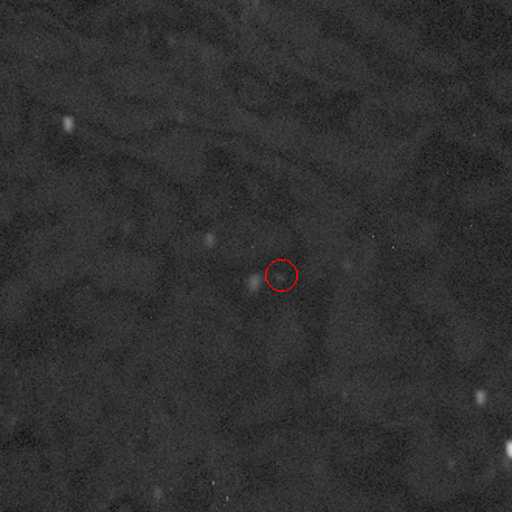

Asteroid NEO2008 QT3

Above is a still image from a four-frame animation showing the asteroid moving through the sky. The field is 3 arc minutes on a side (about one tenth the diameter of the full moon). Exposures were two minutes followed by one minute to read out the image, so the entire sequence covers approximately 12 minutes. These images were taken at the 2.1-meter telescope on Kitt Peak.

Credit: NOIRLab